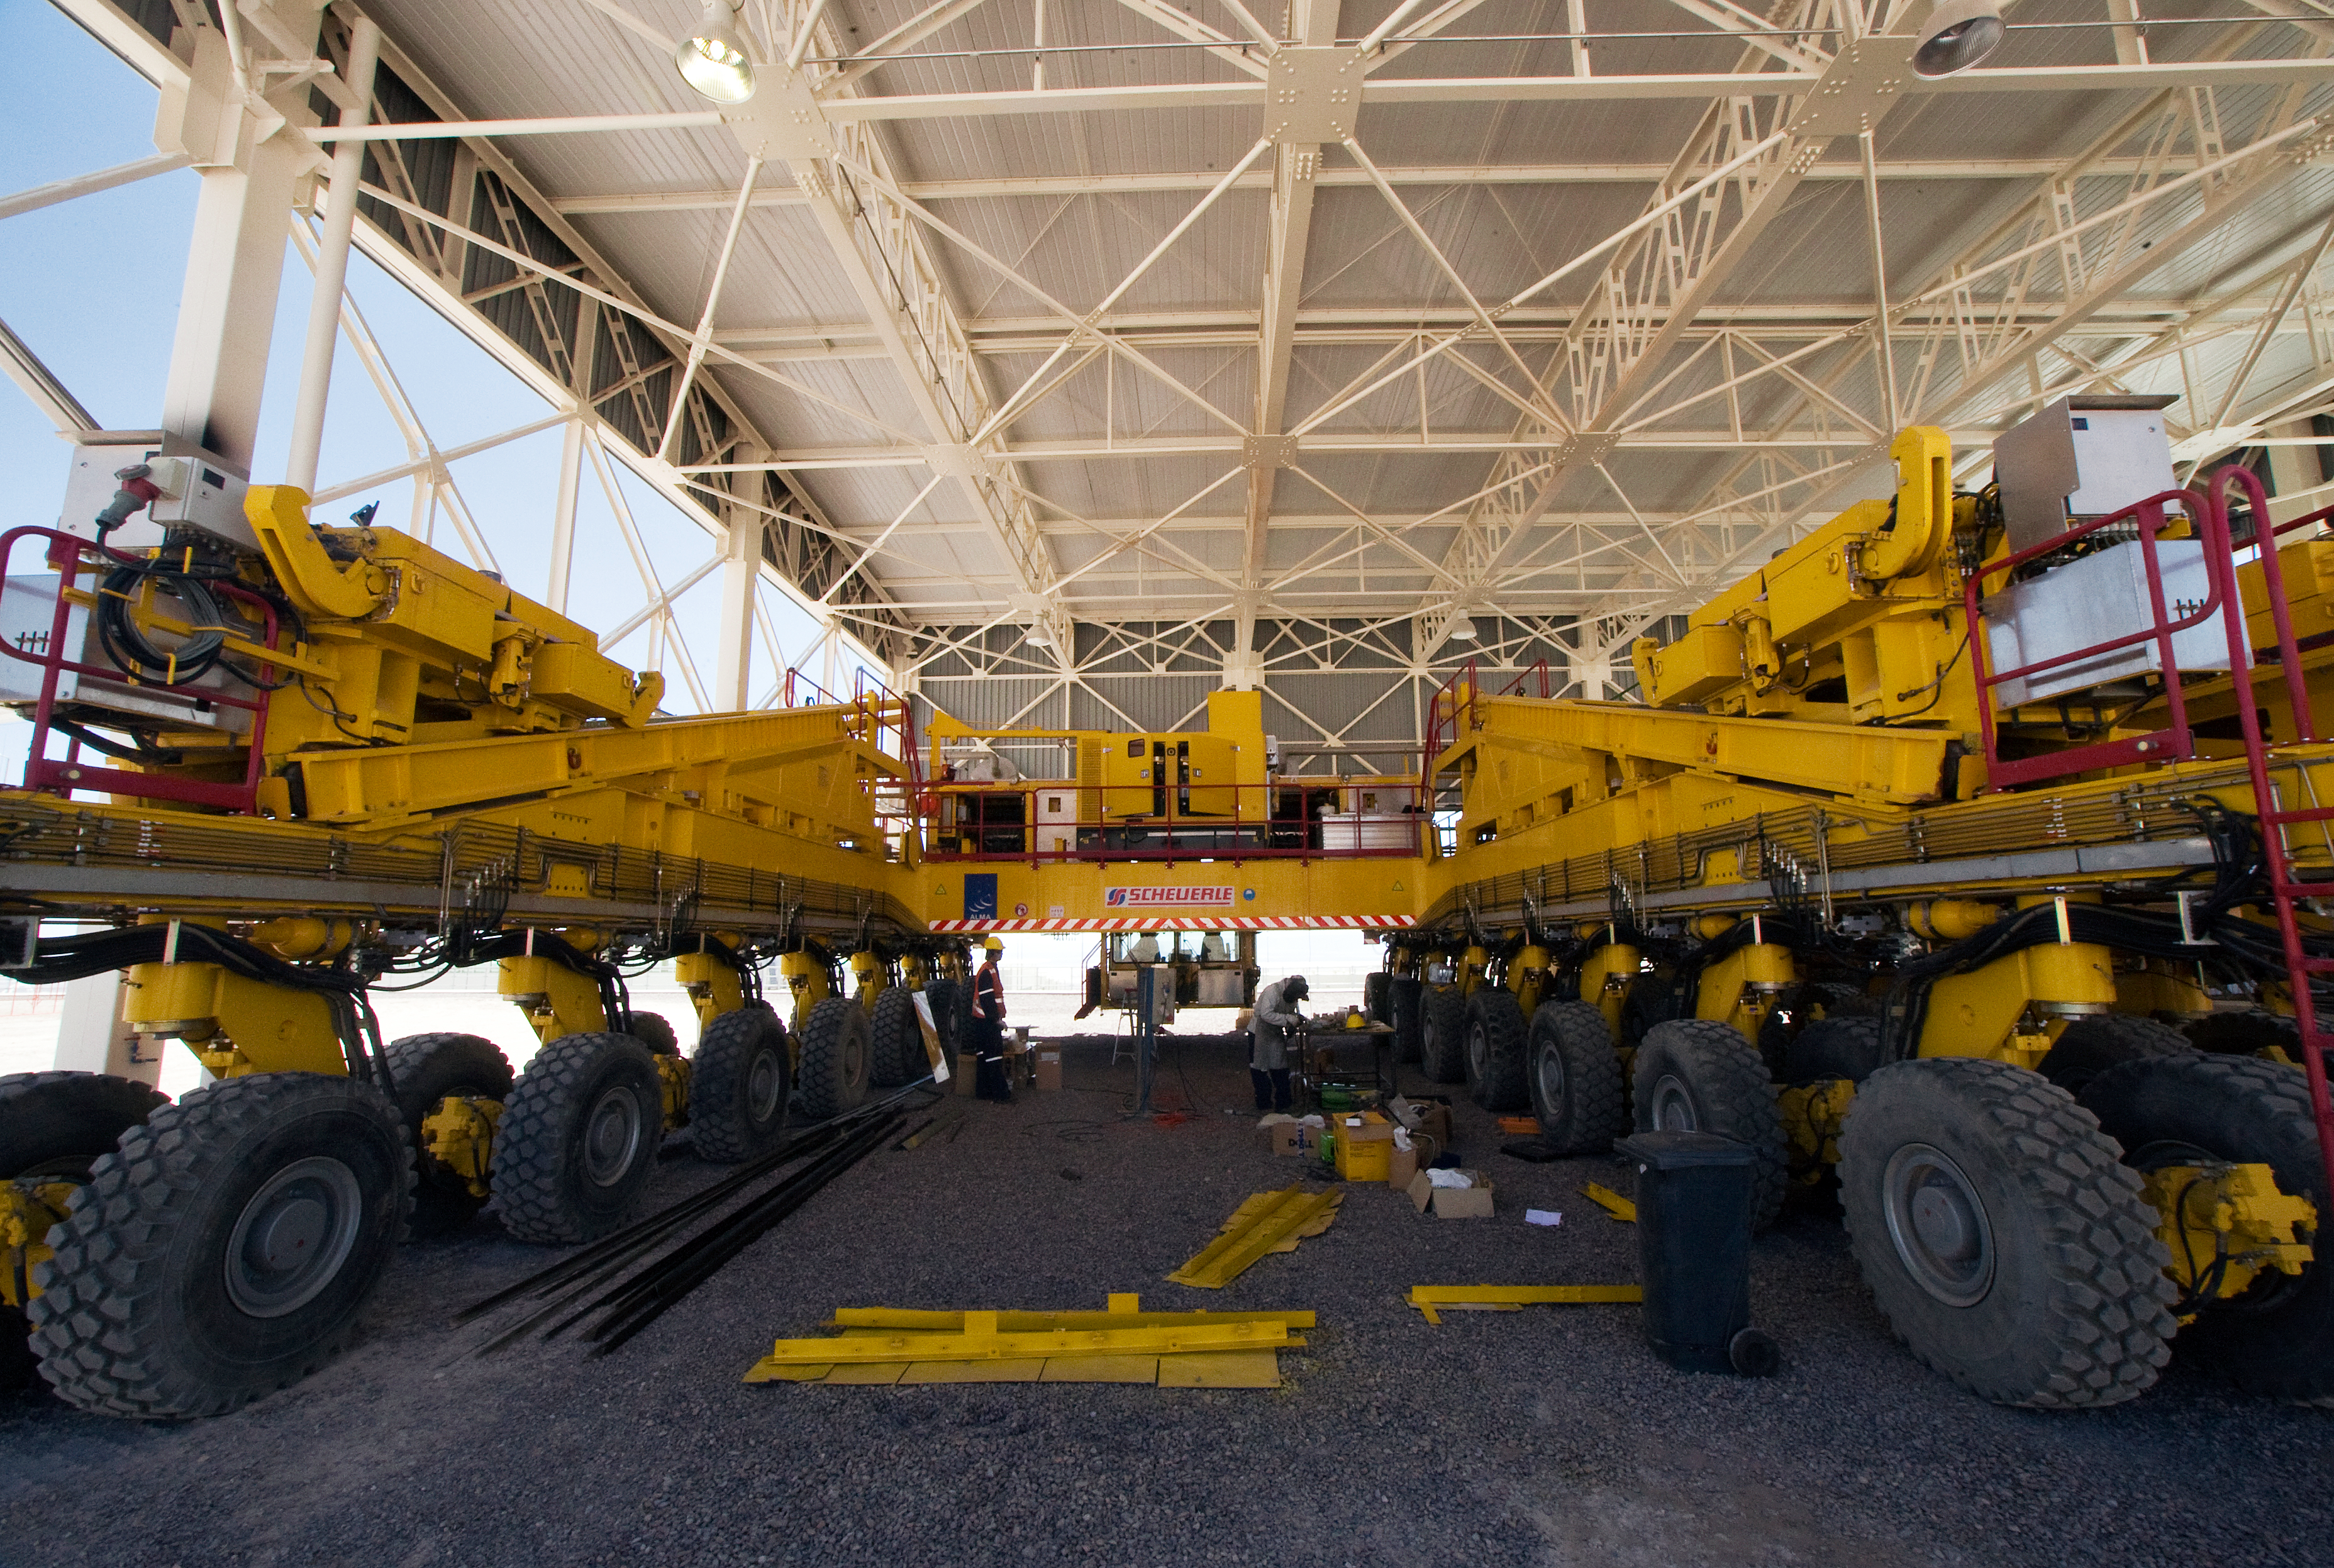

Work being performed on an ALMA transporter in the transporter shelter

Work is performed on one of the special giant antenna transporters designed for the Atacama Large Millimeter/submillimeter Array (ALMA). ALMA is the largest ground-based astronomy project in existence, and will be comprised of a giant array of 12-m submillimetre quality antennas, with baselines of several kilometres. An additional, compact array of 7-m and 12-m antennas will complement the main array. Construction of ALMA started in 2003 and will be completed in 2012. The ALMA project is an international collaboration between Europe, East Asia and North America in cooperation with the Republic of Chile.

Credit: Iztok Bončina/ALMA (ESO/NAOJ/NRAO)